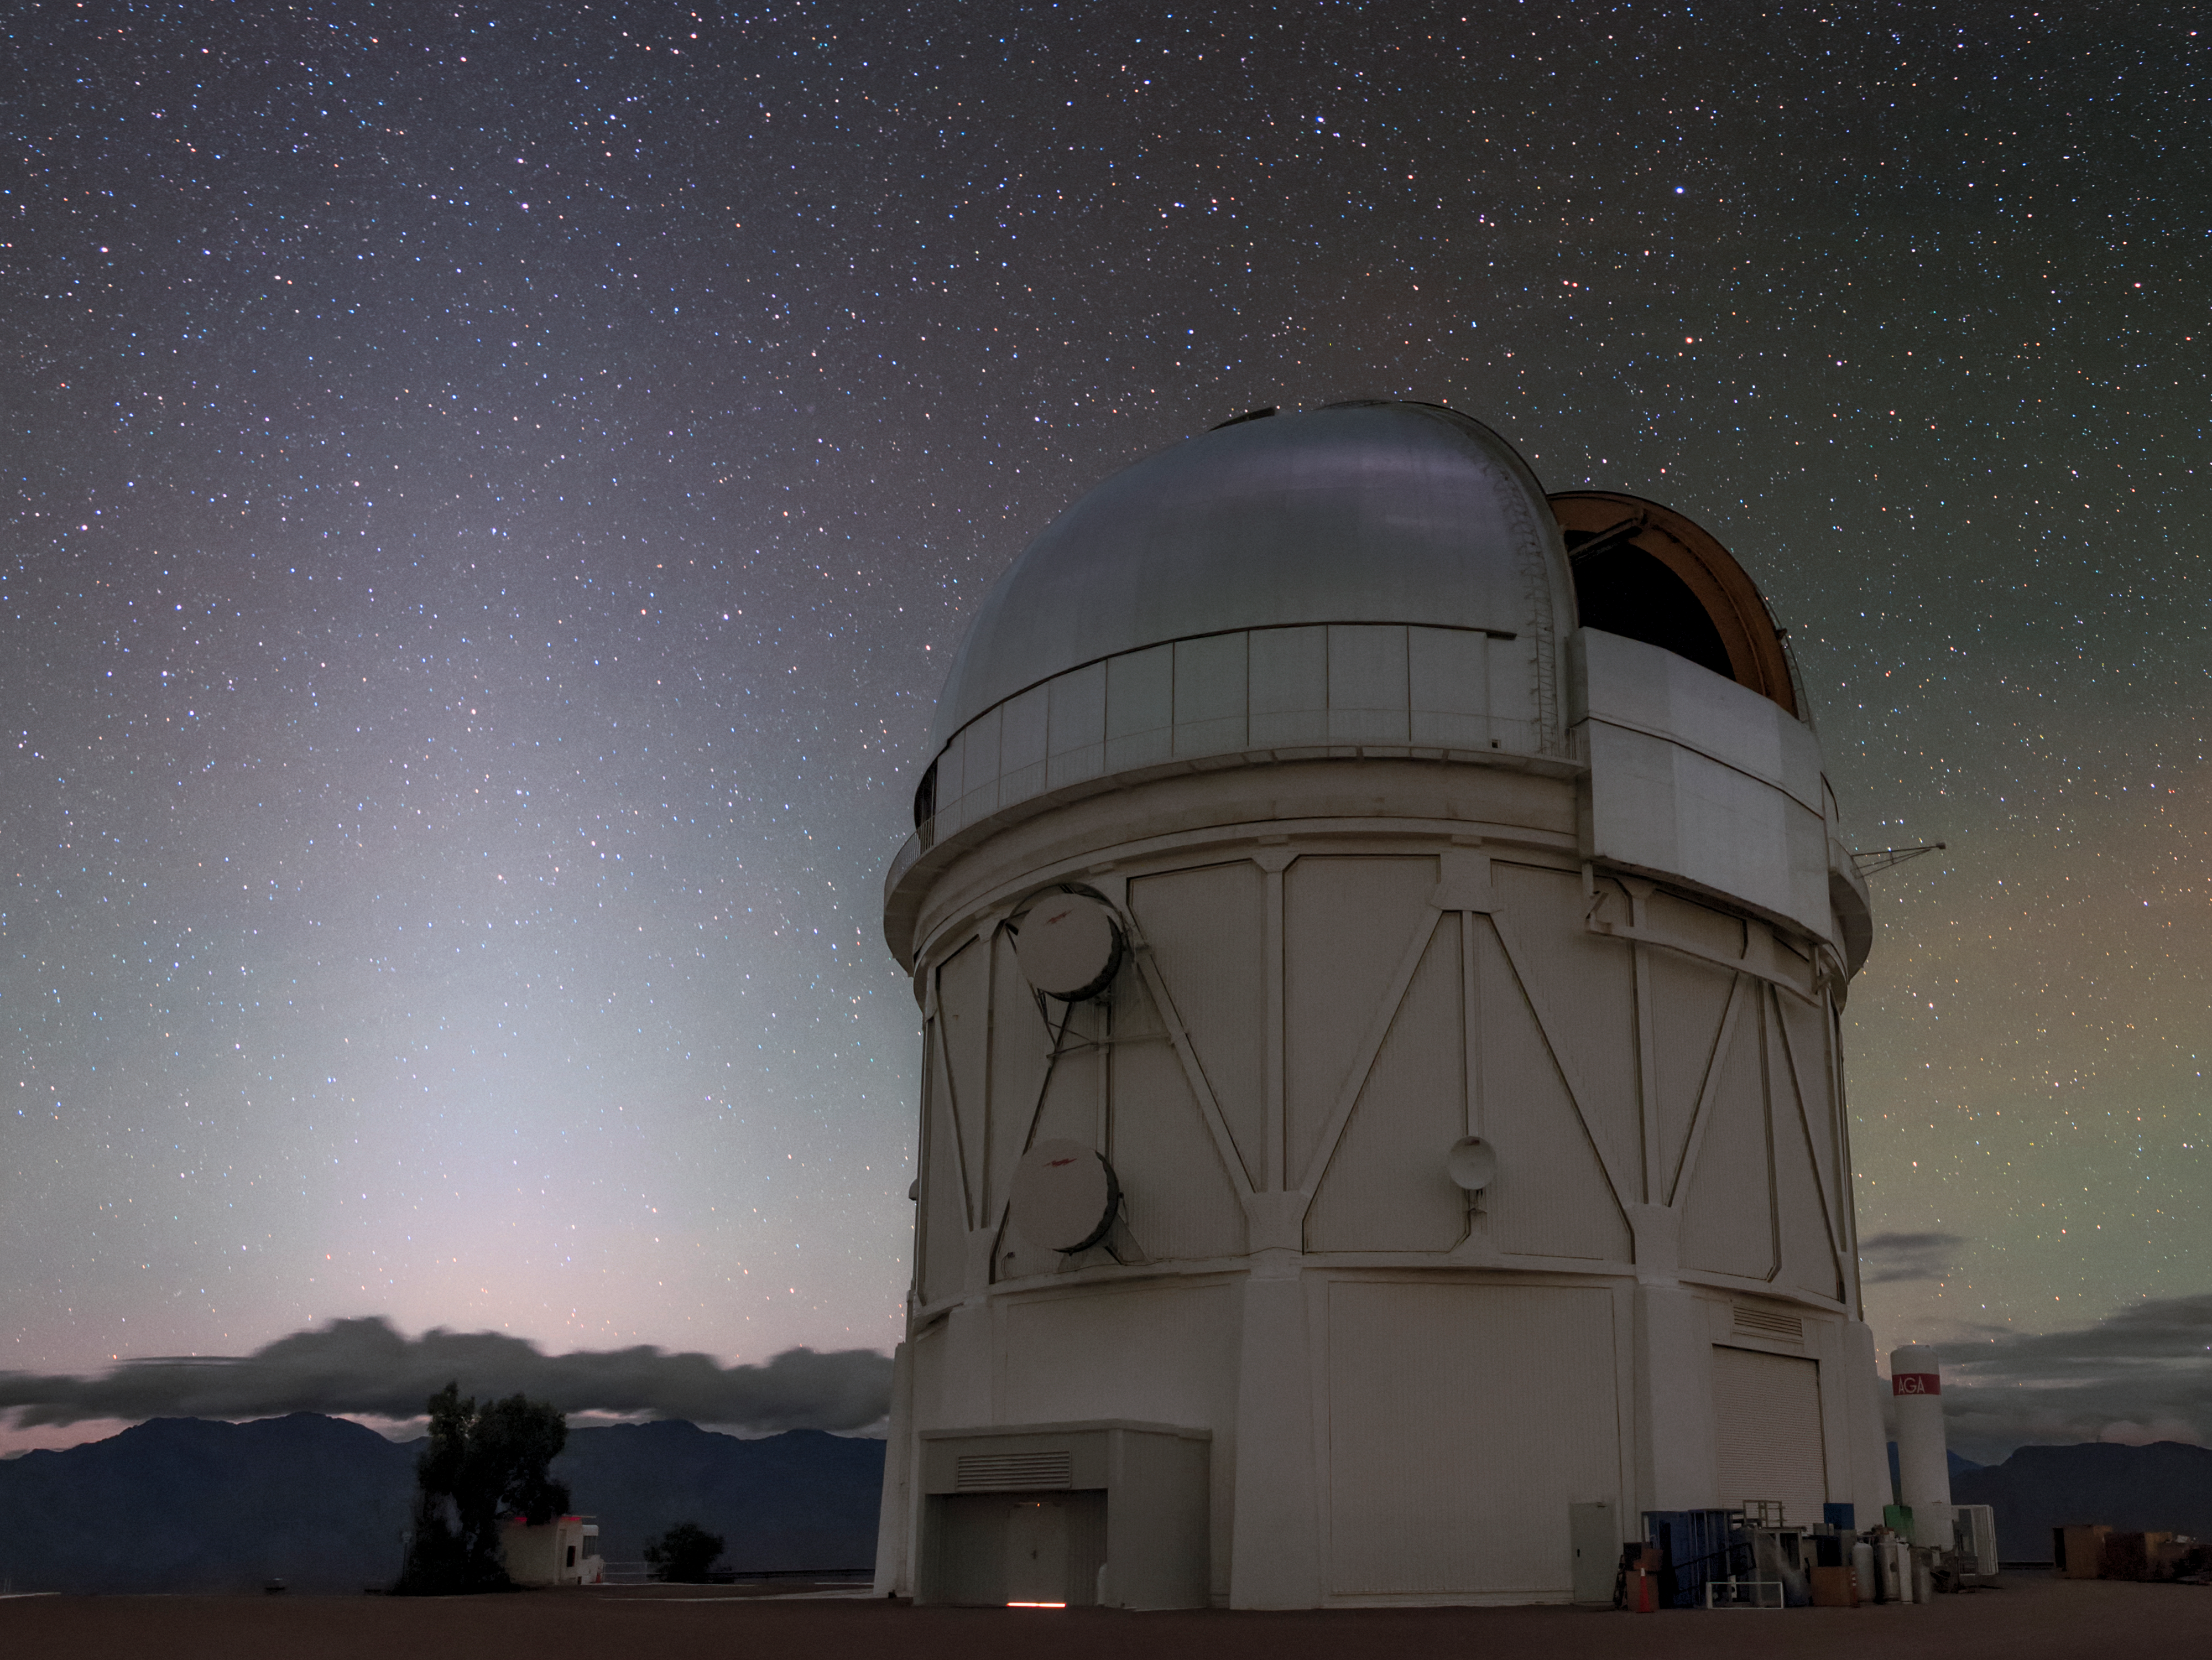

Sky Aglow at CTIO

The glowing light suffusing the night sky in this photograph is due to two fascinating effects — zodiacal light and airglow. The first effect, zodiacal light, is due to sunlight scattered by interplanetary dust in our Solar System, and causes the dim white vertical gleam dominating the left hand side of this image. Airglow, on the other hand, originates in Earth’s own atmosphere. It is visible as bands of colored light along the horizon to the right of the Víctor M. Blanco 4-meter Telescope of Cerro Tololo Inter-American Observatory (CTIO), a Program of NSF NOIRLab.

Credit: CTIO/NOIRLab/NSF/AURA/B. Tafreshi